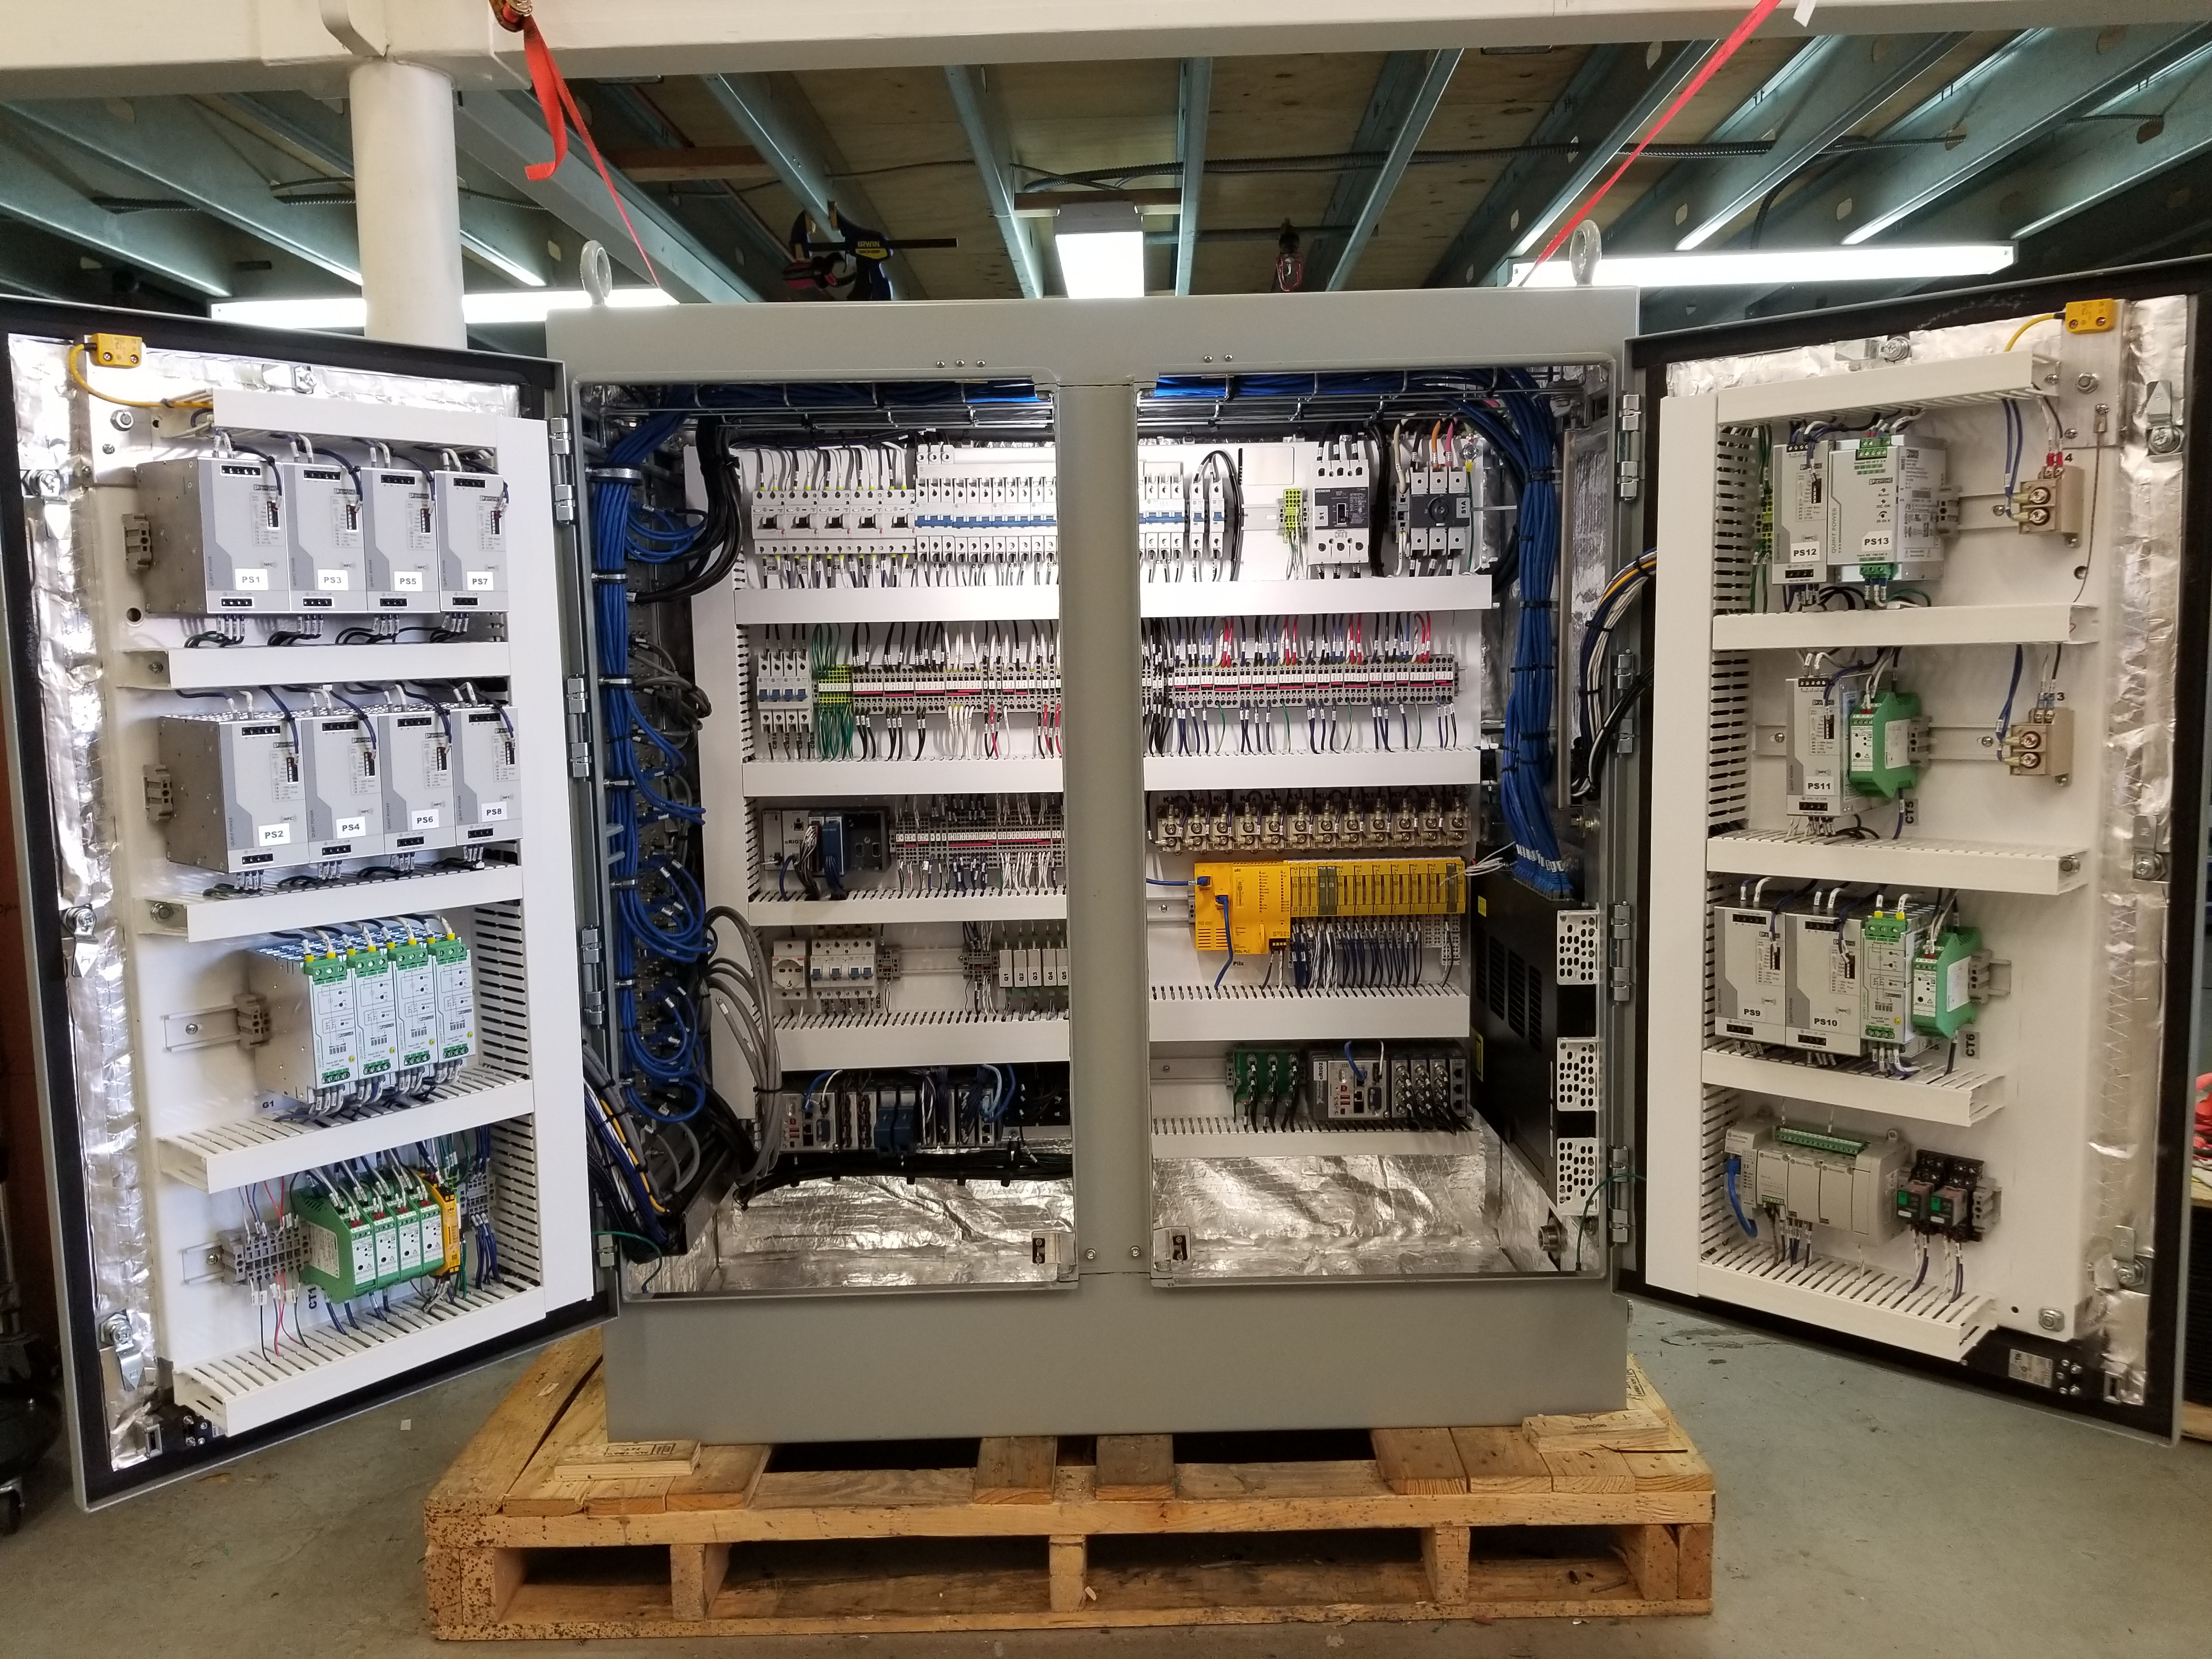

M1M3 Cabinet Delivery to CAID

The System Support Cabinet for the Primary/Tertiary Mirror (M1M3) cell assembly was delivered to vendor CAID Industries on May 18. Inside the cabinet, which was built at Bit By Bit Controls in Tucson, are connections to the electrical power, communications, and sensors required to operate the M1M3 cell assembly. Once the connections between the cabinet and the wiring of the cell are completed, functional testing of M1M3 operating system will begin.

Credit: Rubin Observatory/NSF/AURA